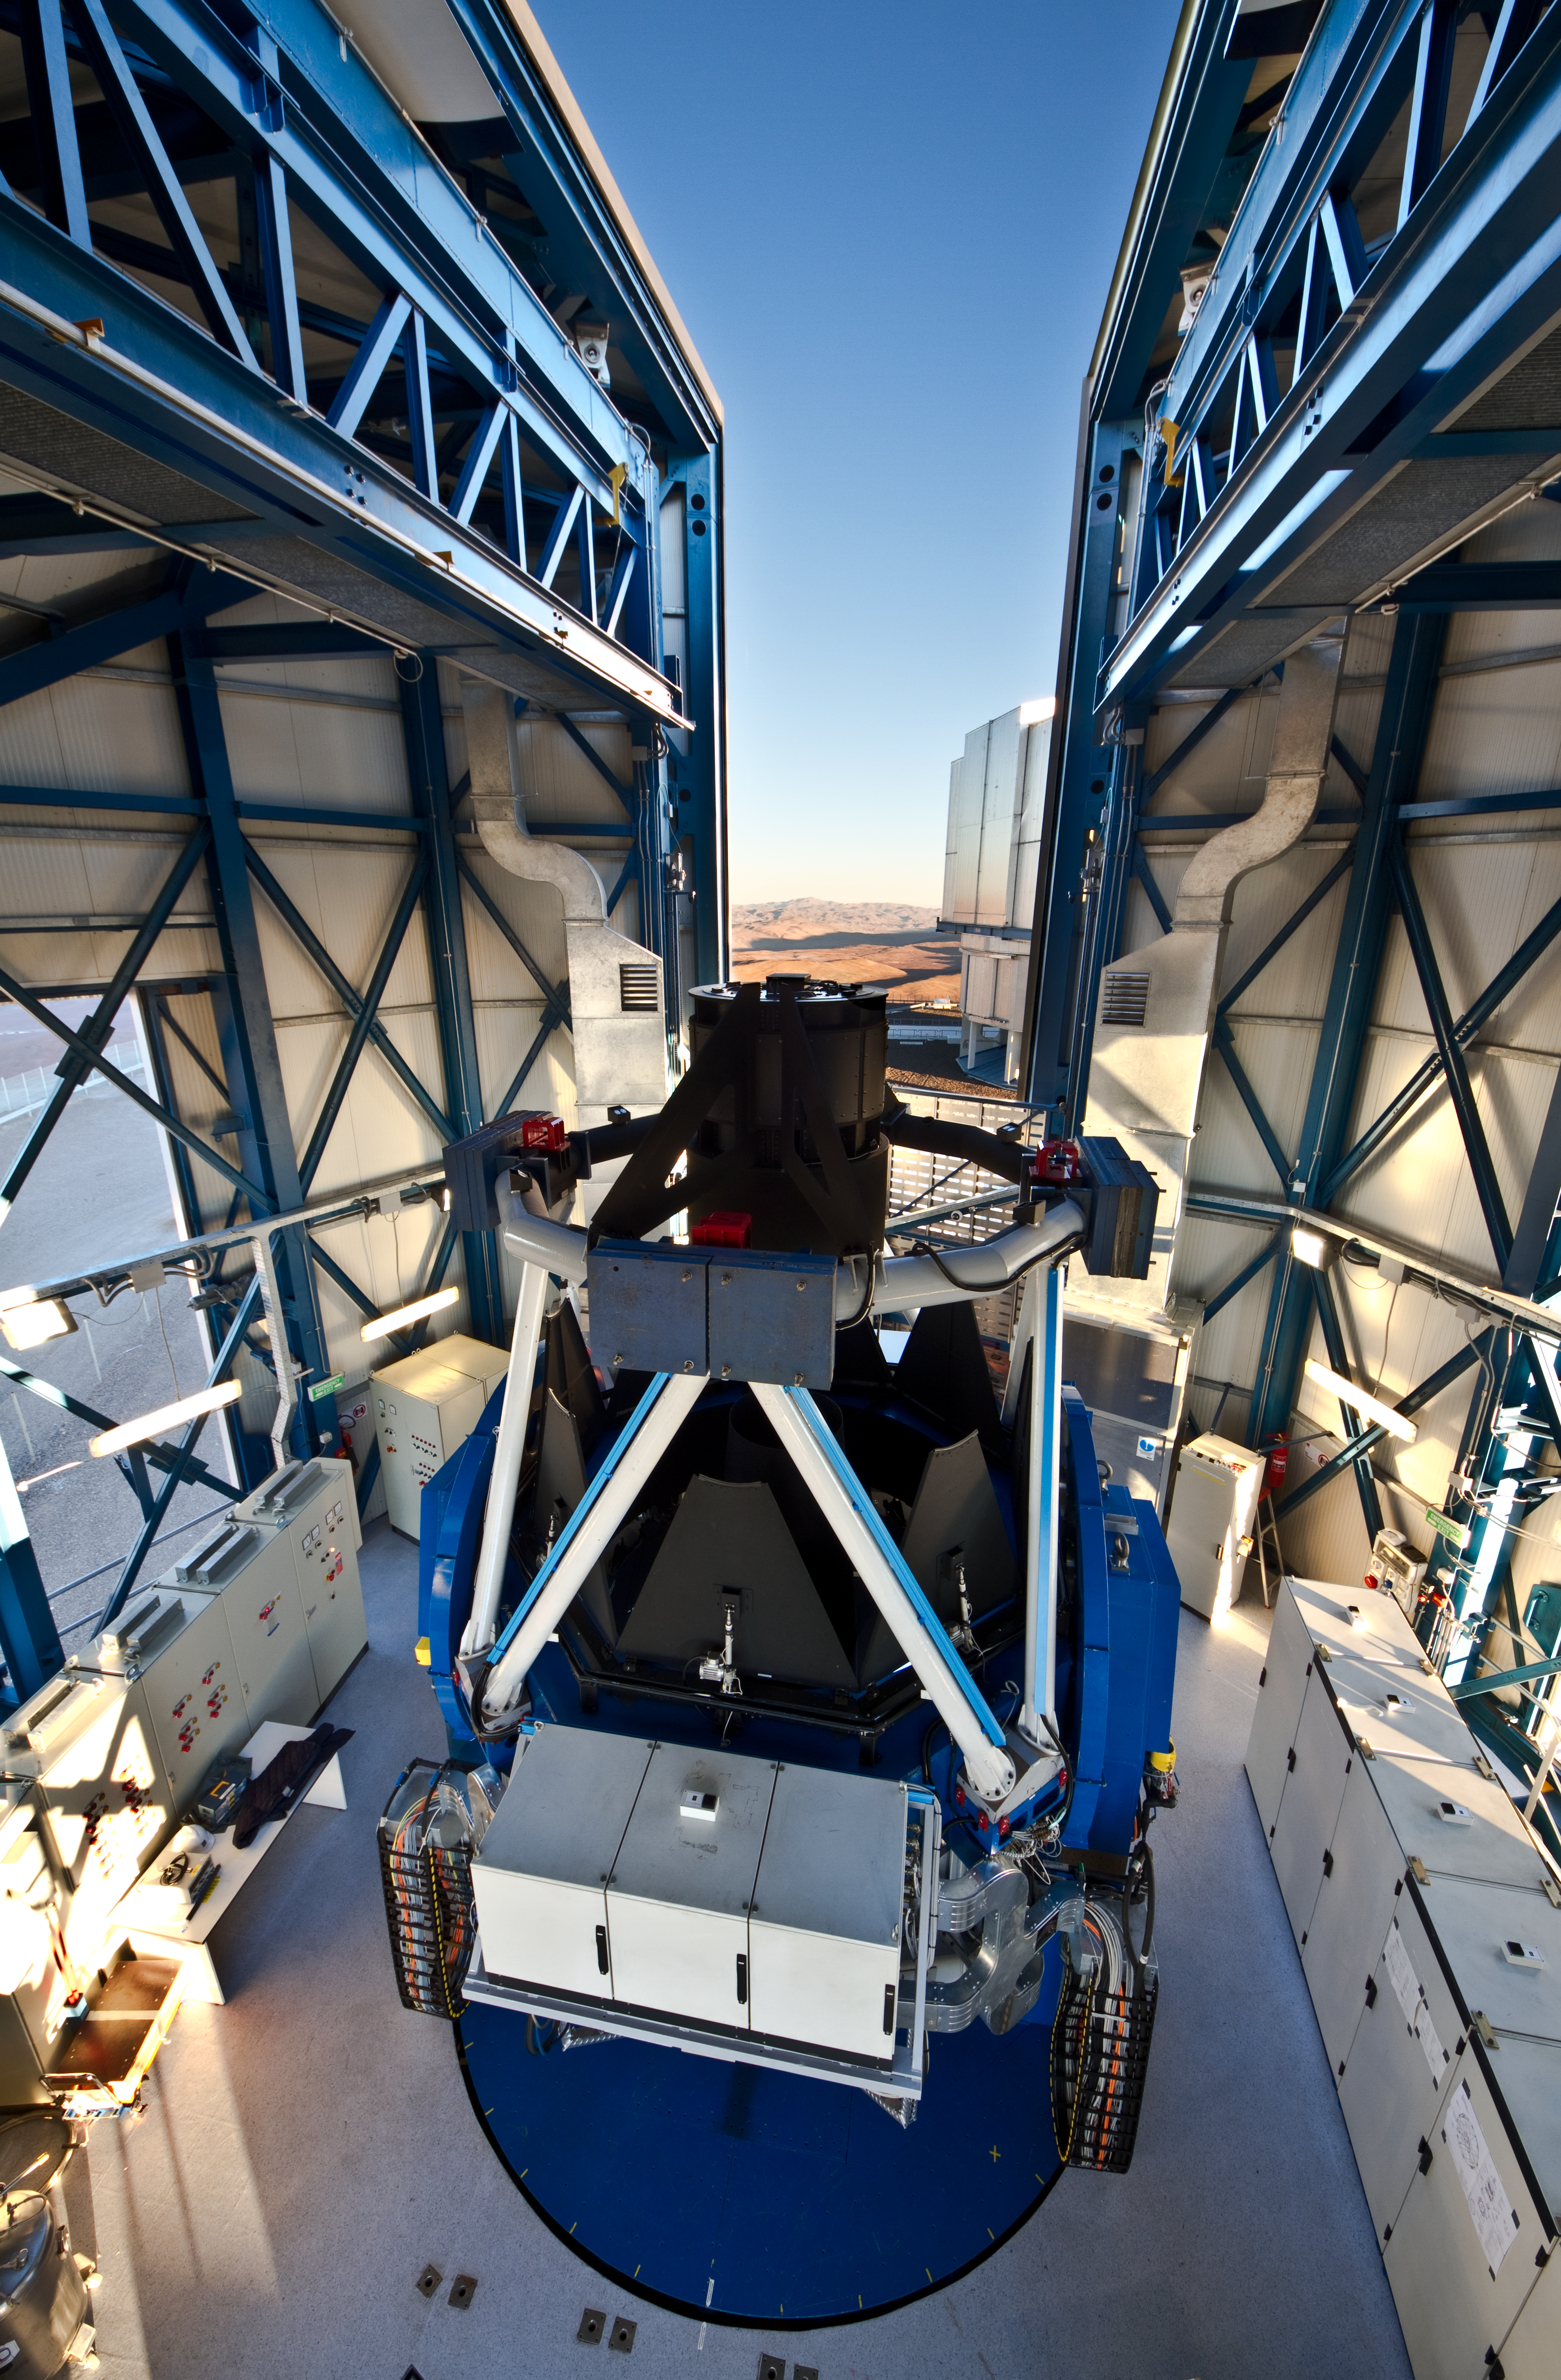

The VLT Survey Telescope: the largest telescope in the world designed for visible light sky surveys

The VLT Survey Telescope (VST) is the latest telescope to be added to ESO’s Paranal Observatory in the Atacama Desert of northern Chile. It is housed in an enclosure immediately adjacent to the four VLT Unit Telescopes on the summit of Cerro Paranal. The VST is a 2.6-metre wide-field survey telescope with a field of view twice as broad as the full Moon. It is the largest telescope in the world dedicated to sky surveys in visible light. The VST was designed and built by the INAF–Osservatorio Astronomico di Capodimonte, Naples, Italy as part of a joint venture between INAF and ESO.

#L

Credit: ESO/G. Lombardi (glphoto.it)